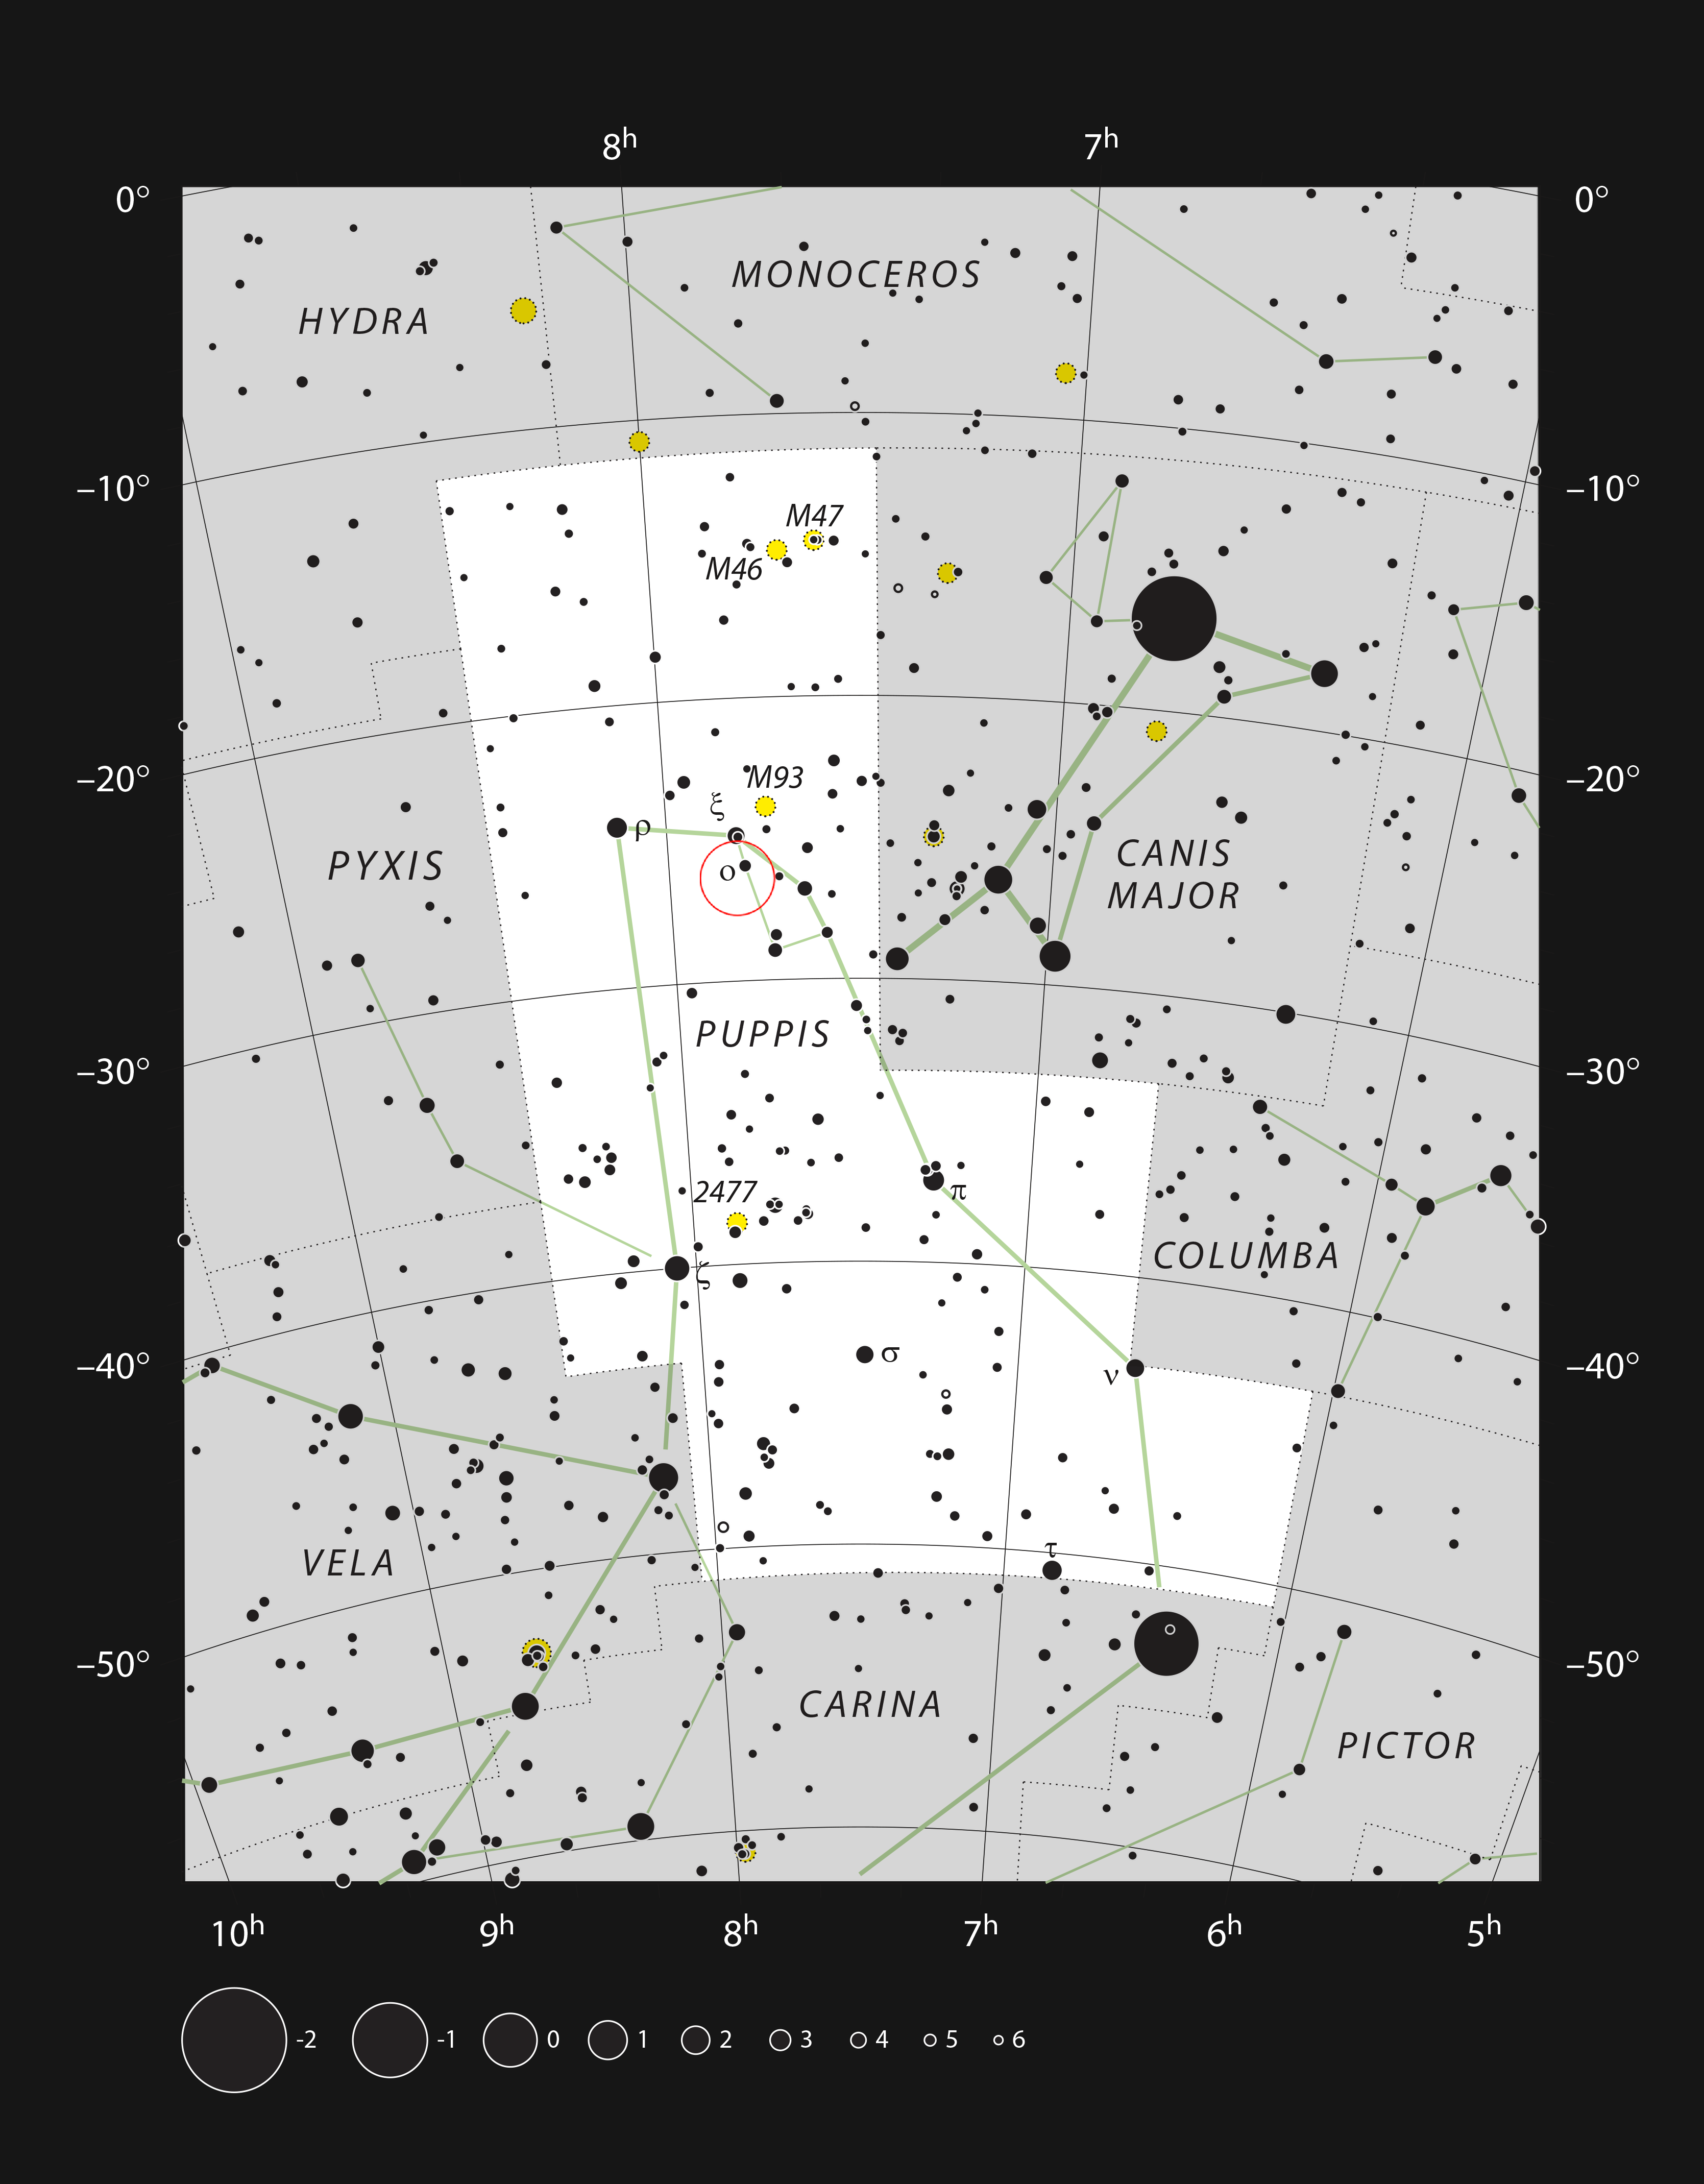

NGC 2467 in the constellation of Puppis

This chart shows the location of NGC 2467 in the constellation of Puppis (The Poop Deck). The map shows most of the stars visible to the unaided eye under good conditions, and the region of sky shown in this image is indicated.

Credit: ESO, IAU and Sky & Telescope